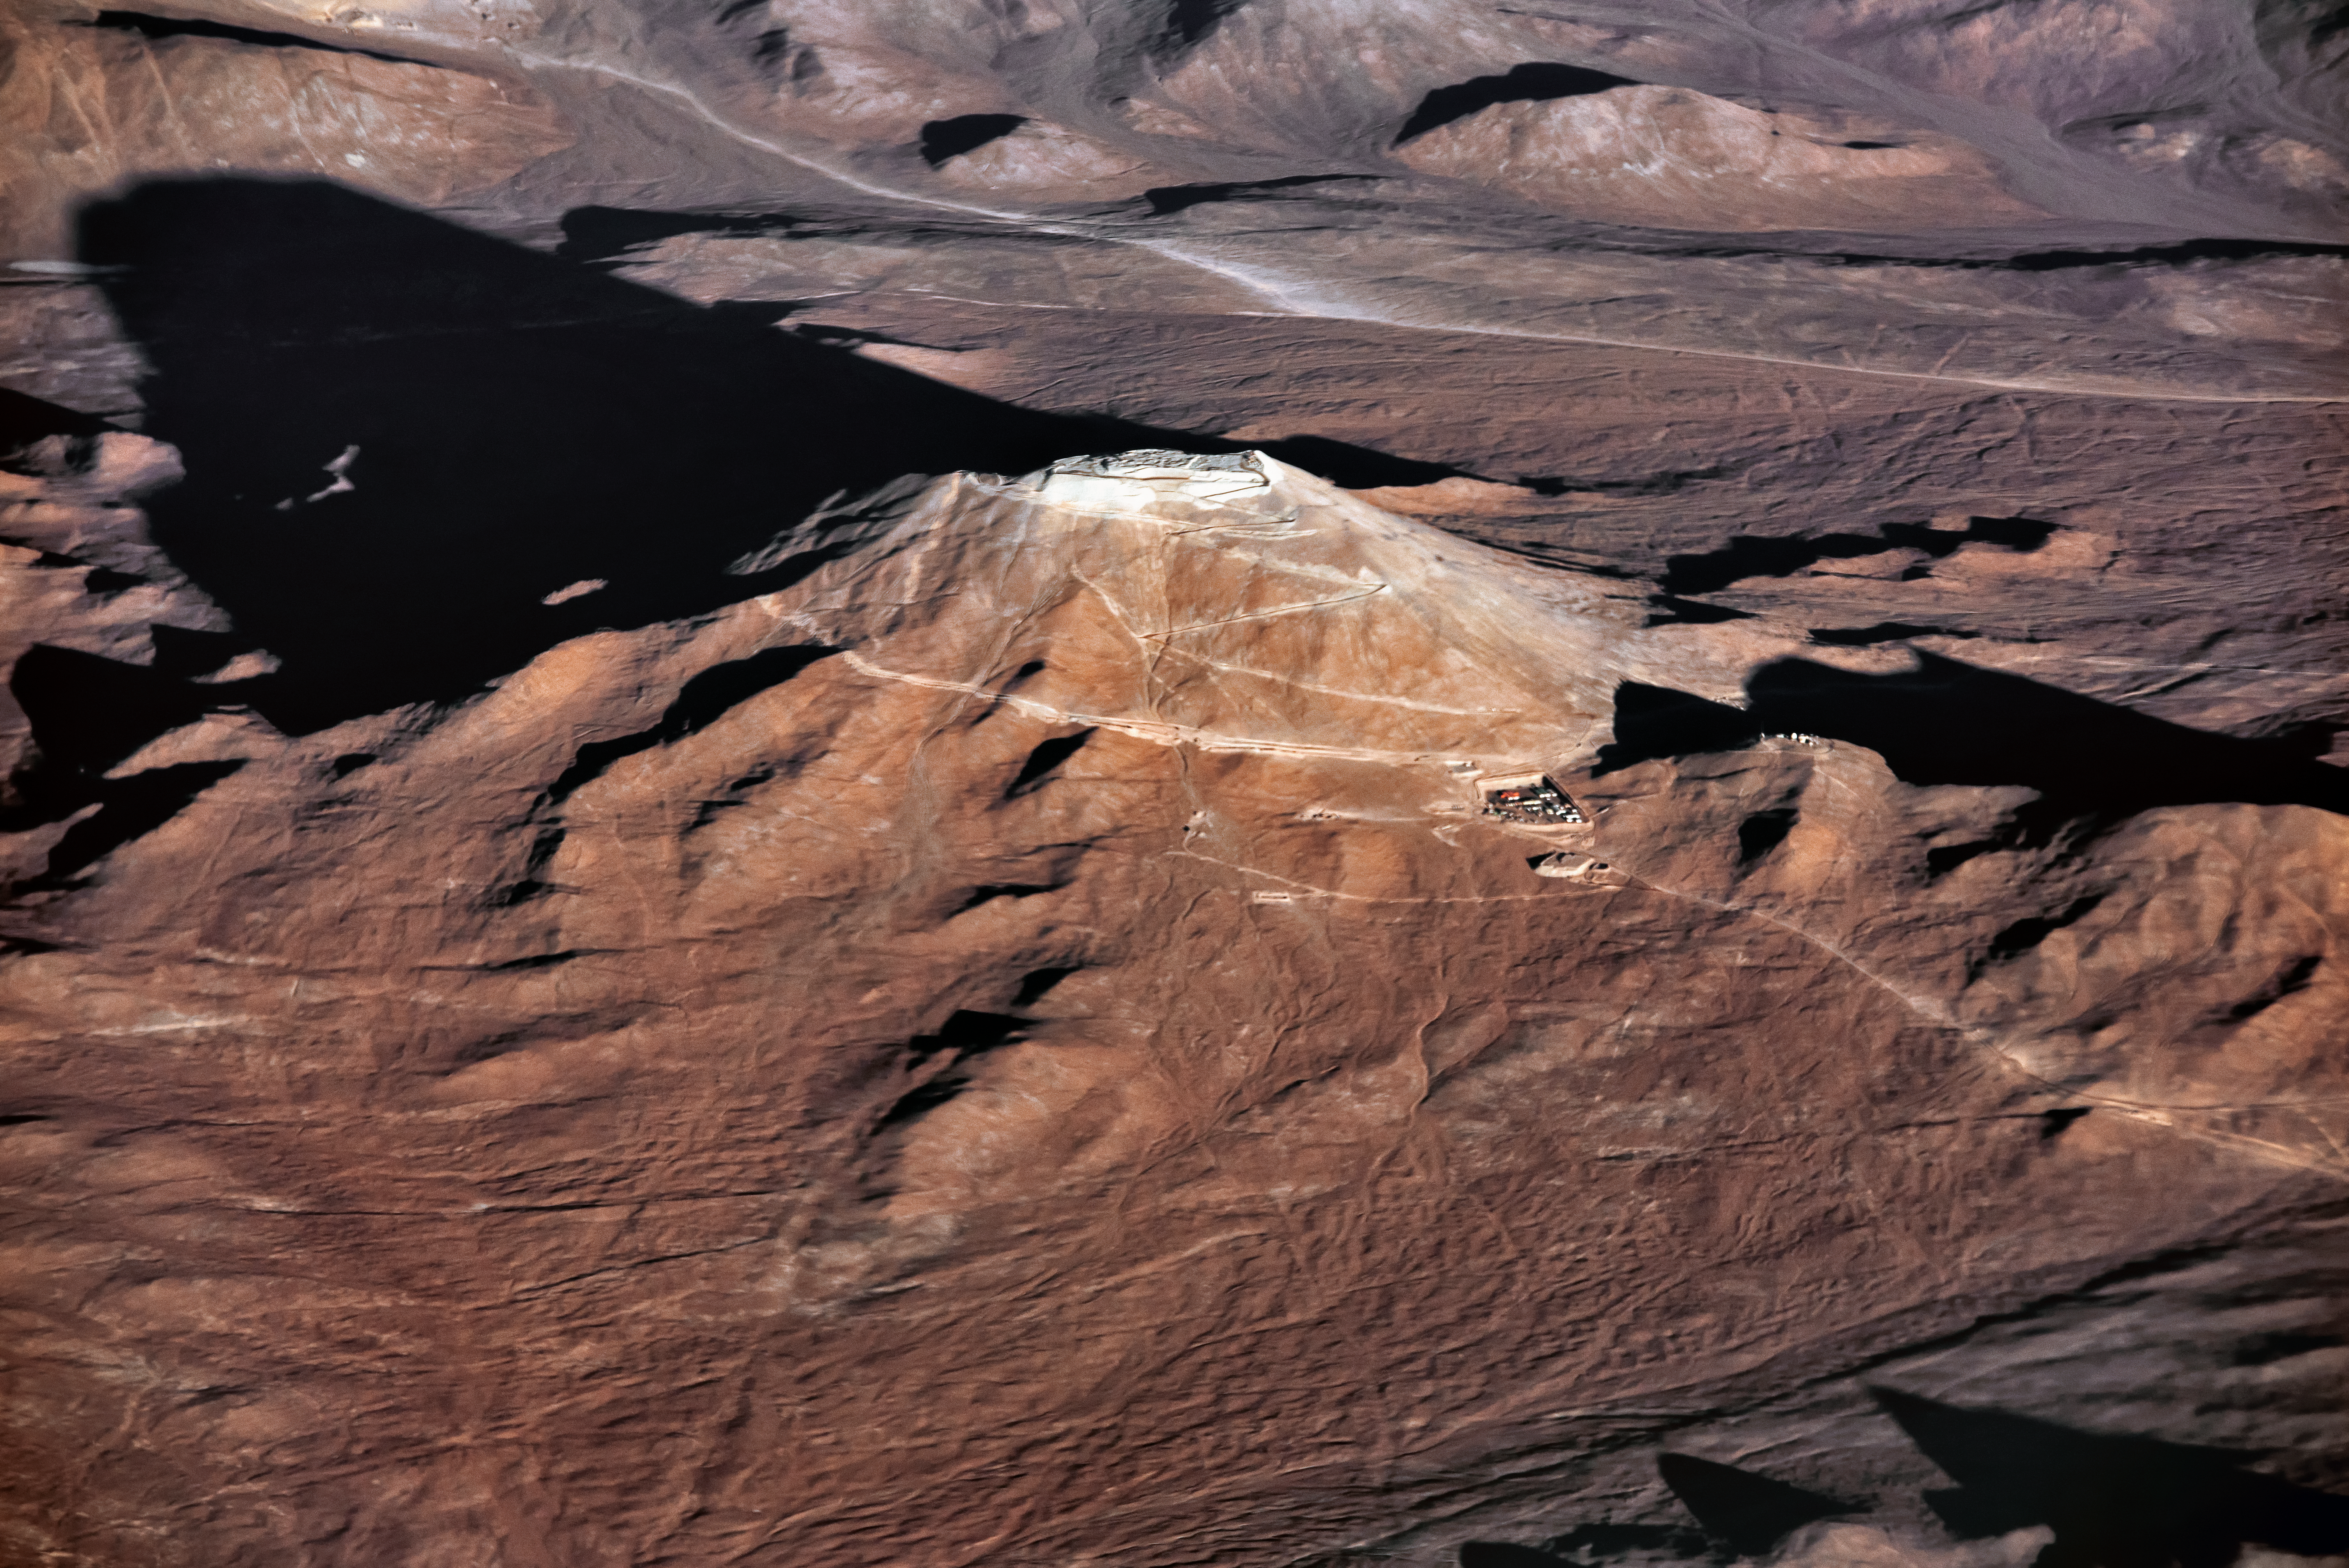

Cerro Armazones casts a long shadow

An aerial view of Cerro Armazones, future home of the ELT, the world's largest telescope, casting a long shadow across the desert floor.

Credit: ESO/G.Hüdepohl (atacamaphoto.com)